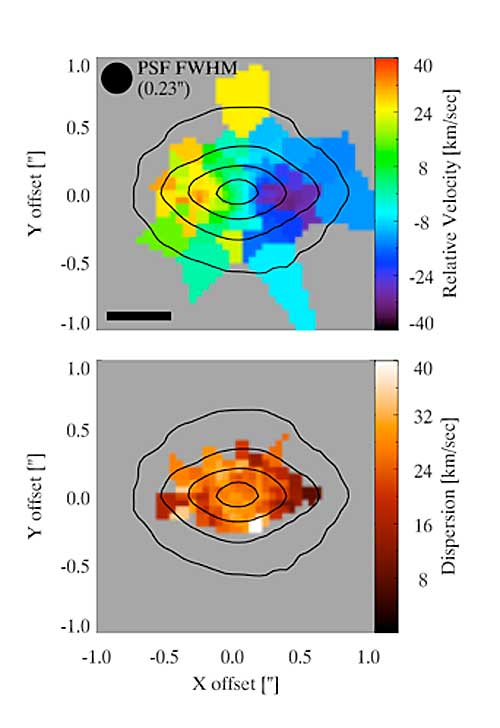

A Rotating Compact Nuclear Stellar Cluster in NGC 4244

Top - Color show the measure radial velocity observed with NIFS. Blue approaches, green/orange recedes. Rotation of ~30 kilometers/second is clearly visible along the major axis. Bottom – Velocity dispersion across the NSC derived from NIFS measurements. The contour shows the K-band infrared light surface brightness from NIFS. Flattening of the NSC is obvious.

Credit: International Gemini Observatory/NOIRLab/NSF/AURA